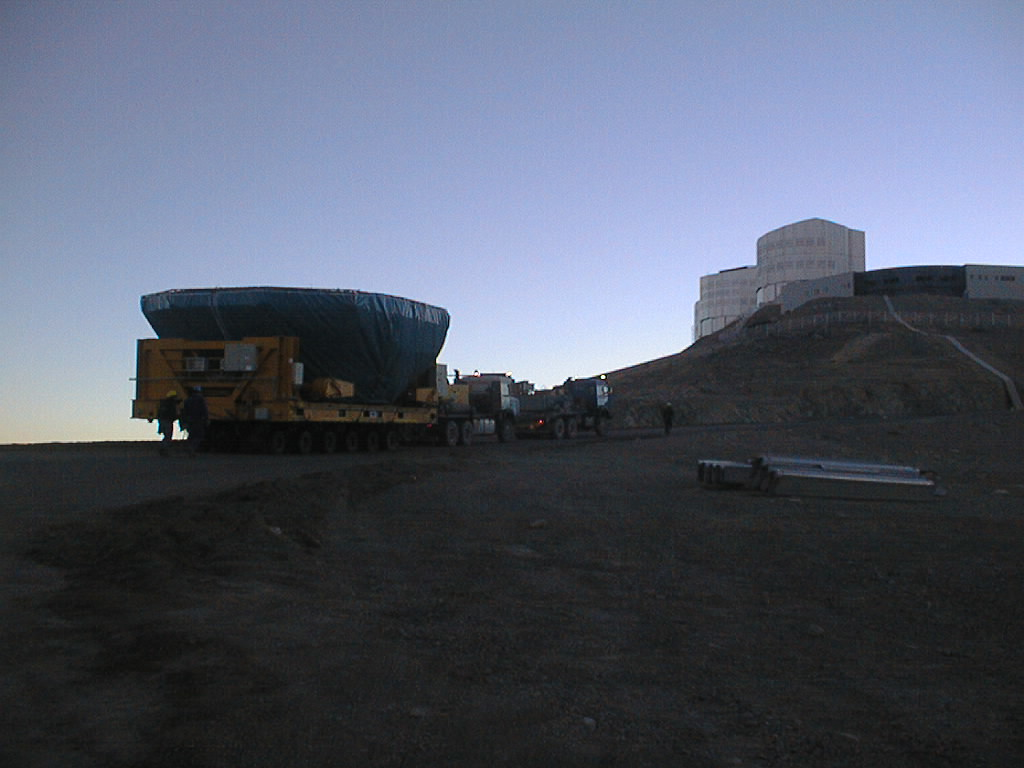

First large VLT mirror successfully coated

The coated main mirror for VLT UT1 on its way towards First Light. The UT1 enclosure is seen at the top of the mountain, at the front, above the control building. (Photo obtained in the early morning of May 21, 1998).

Credit: ESO